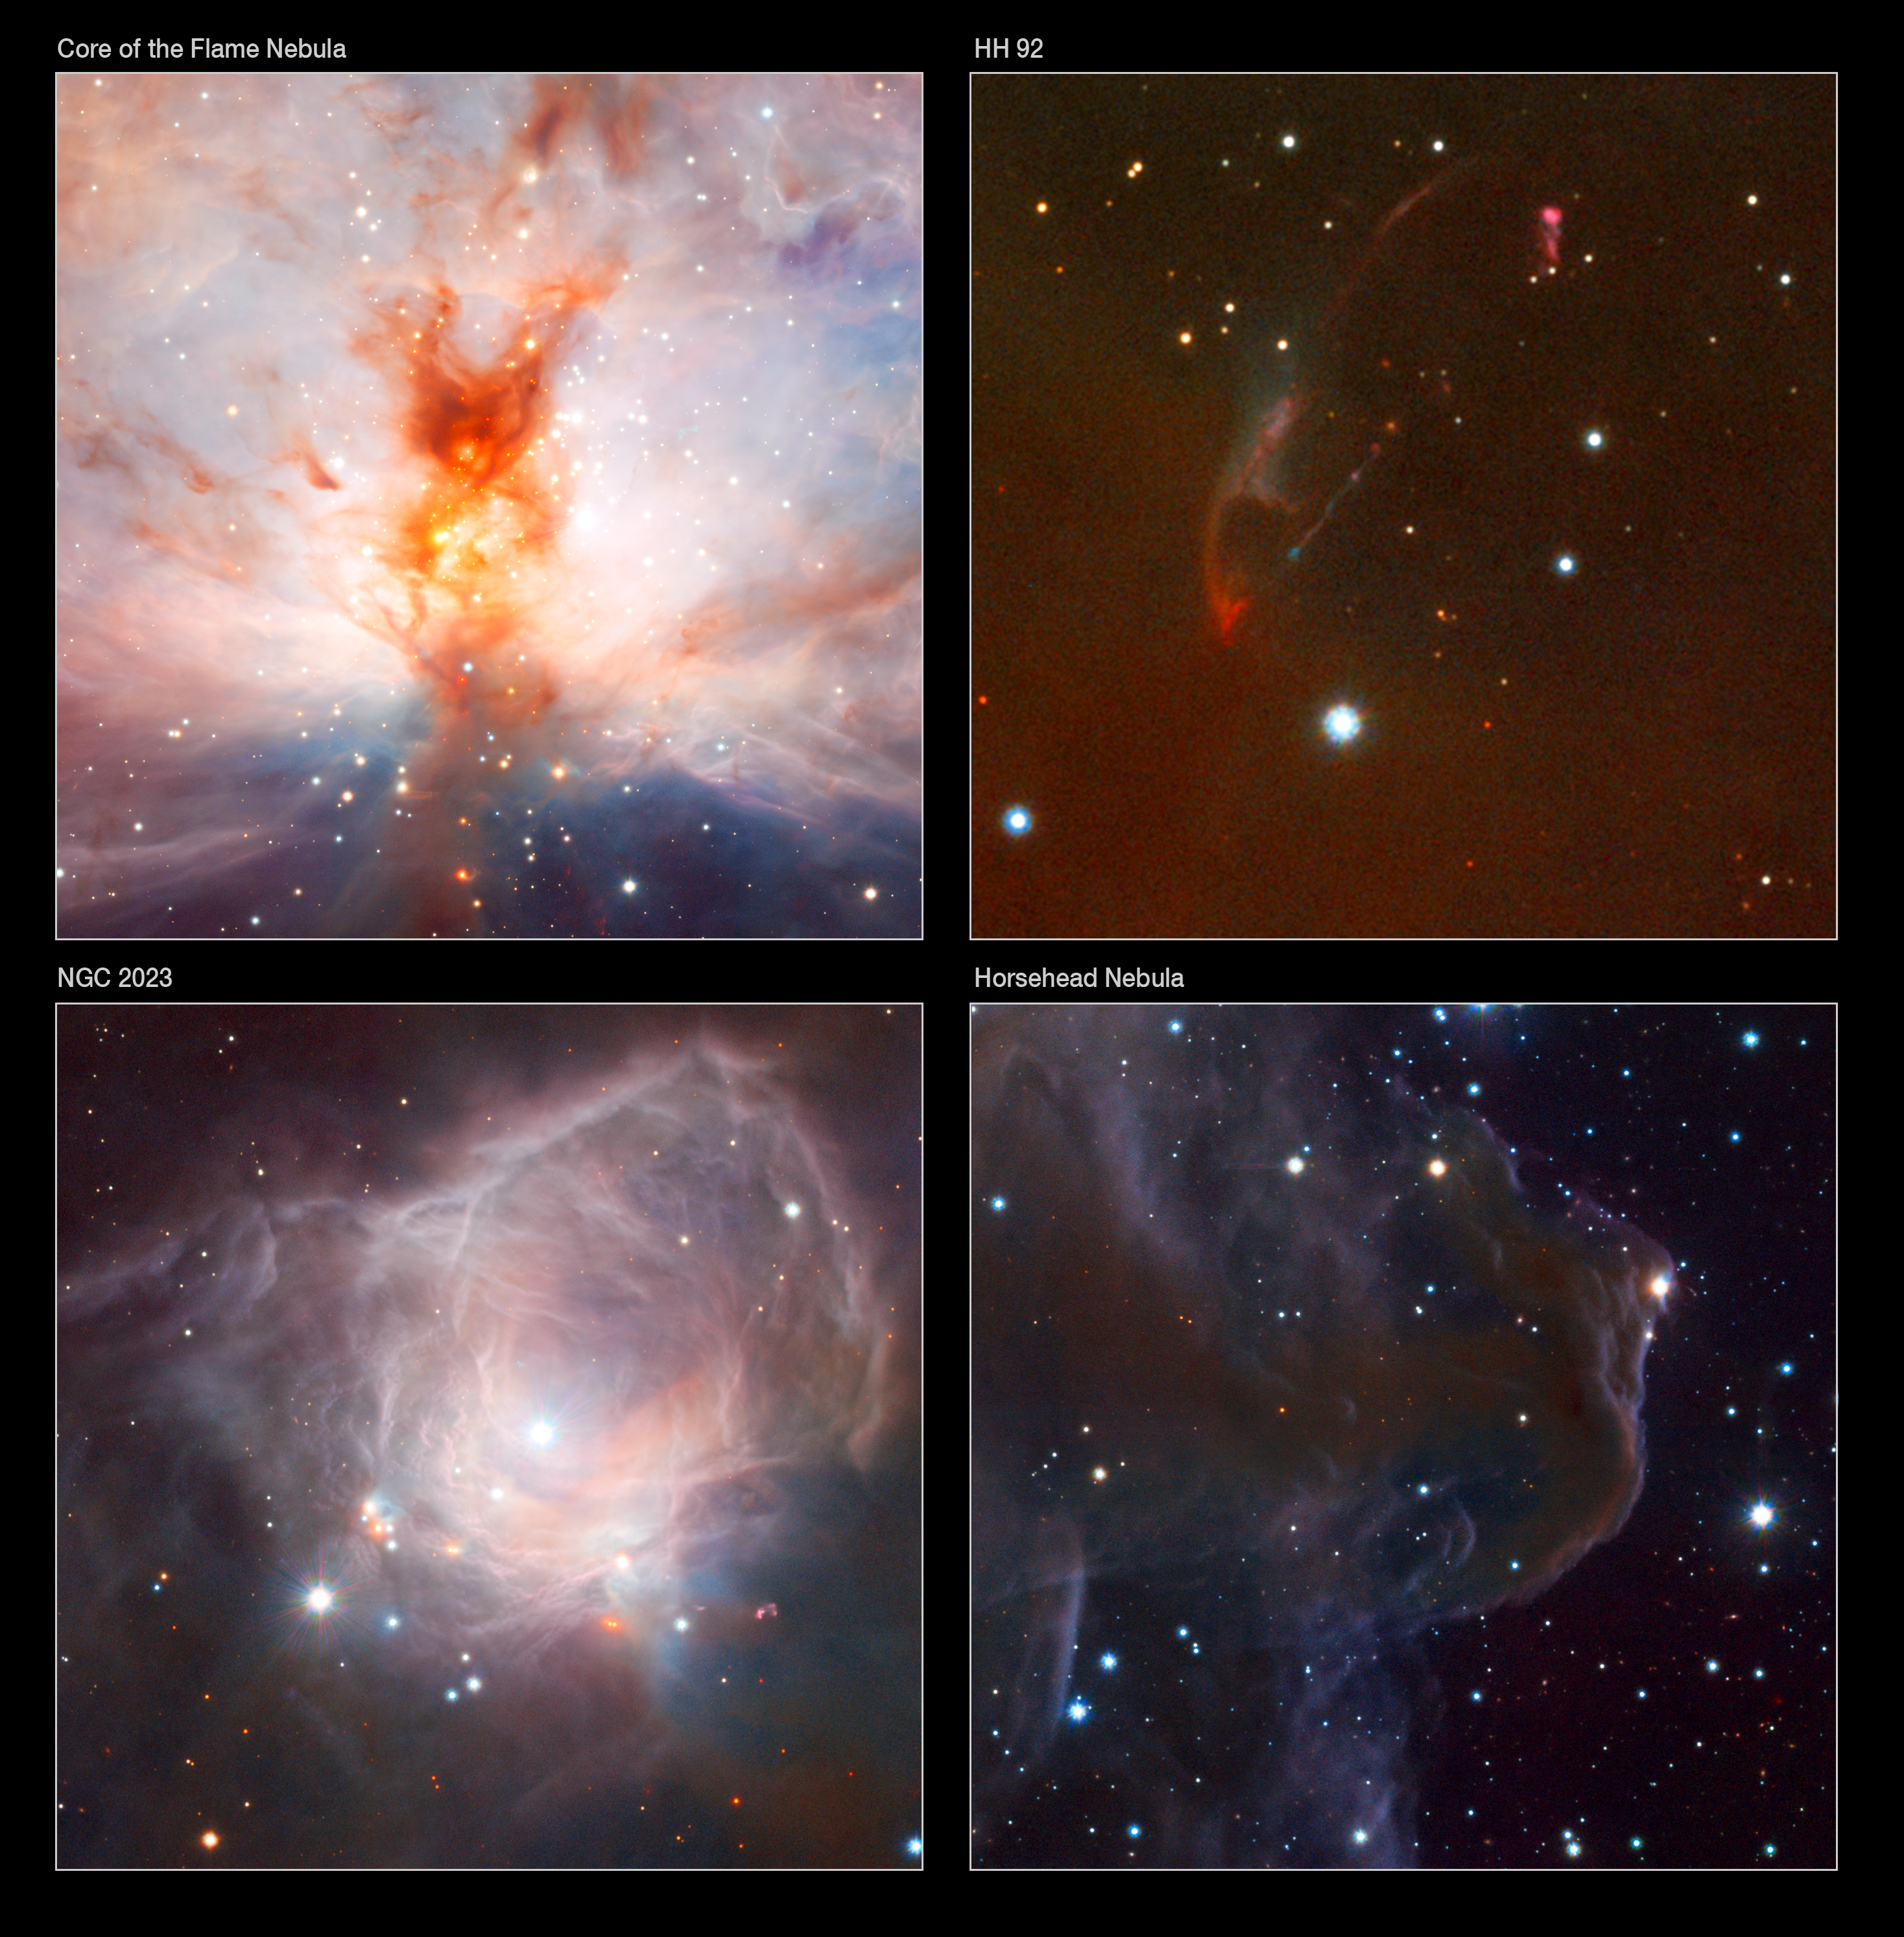

Details of the VISTA Flame Nebula image

Upper left: This VISTA close-up of the Flame Nebula (NGC 2024) shows the bright young stars at its core and the smoke-like tendrils of dust and gas in great detail. This extract covers a field about twelve arcminutes across.

Lower left : Close to the Flame Nebula lies a bright reflection nebula called NGC 2023. It is also the site of star formation and one very bright young star has created a cavity in the surrounding cloud. Fierce ultraviolet radiation from the young star is causing the gas to fluoresce and the nearby dust is reflecting the intense bluish starlight. VISTA’s infrared vision reveals its wispy gas clouds in exquisite clarity. The field of view of this extract is about eight arcminutes across.

Upper right : Close to the edge of the VISTA image (not shown on the main image above) lies a strange object known as Herbig-Haro 92 (HH92). This curiosity is part of a string of glowing clumps and filaments created by material blown out in a jet from a very young star. The star itself is buried deep in dust at the lower left of this cutout and is not even visible in this near-infrared VISTA image. This very small extract covers a field about three arcminutes across.

Lower right : The wide field of the VISTA camera includes another famous object — the Horsehead Nebula (Barnard 33). In visible light the Horsehead is a dark and dusty silhouette set against a glowing background of glowing gas. In the VISTA infrared view the dust becomes largely transparent and the outline has an evocative wraithlike quality. This extract is about seven arcminutes across.

Credit: ESO/J. Emerson/VISTA. Acknowledgment: Cambridge Astronomical Survey Unit